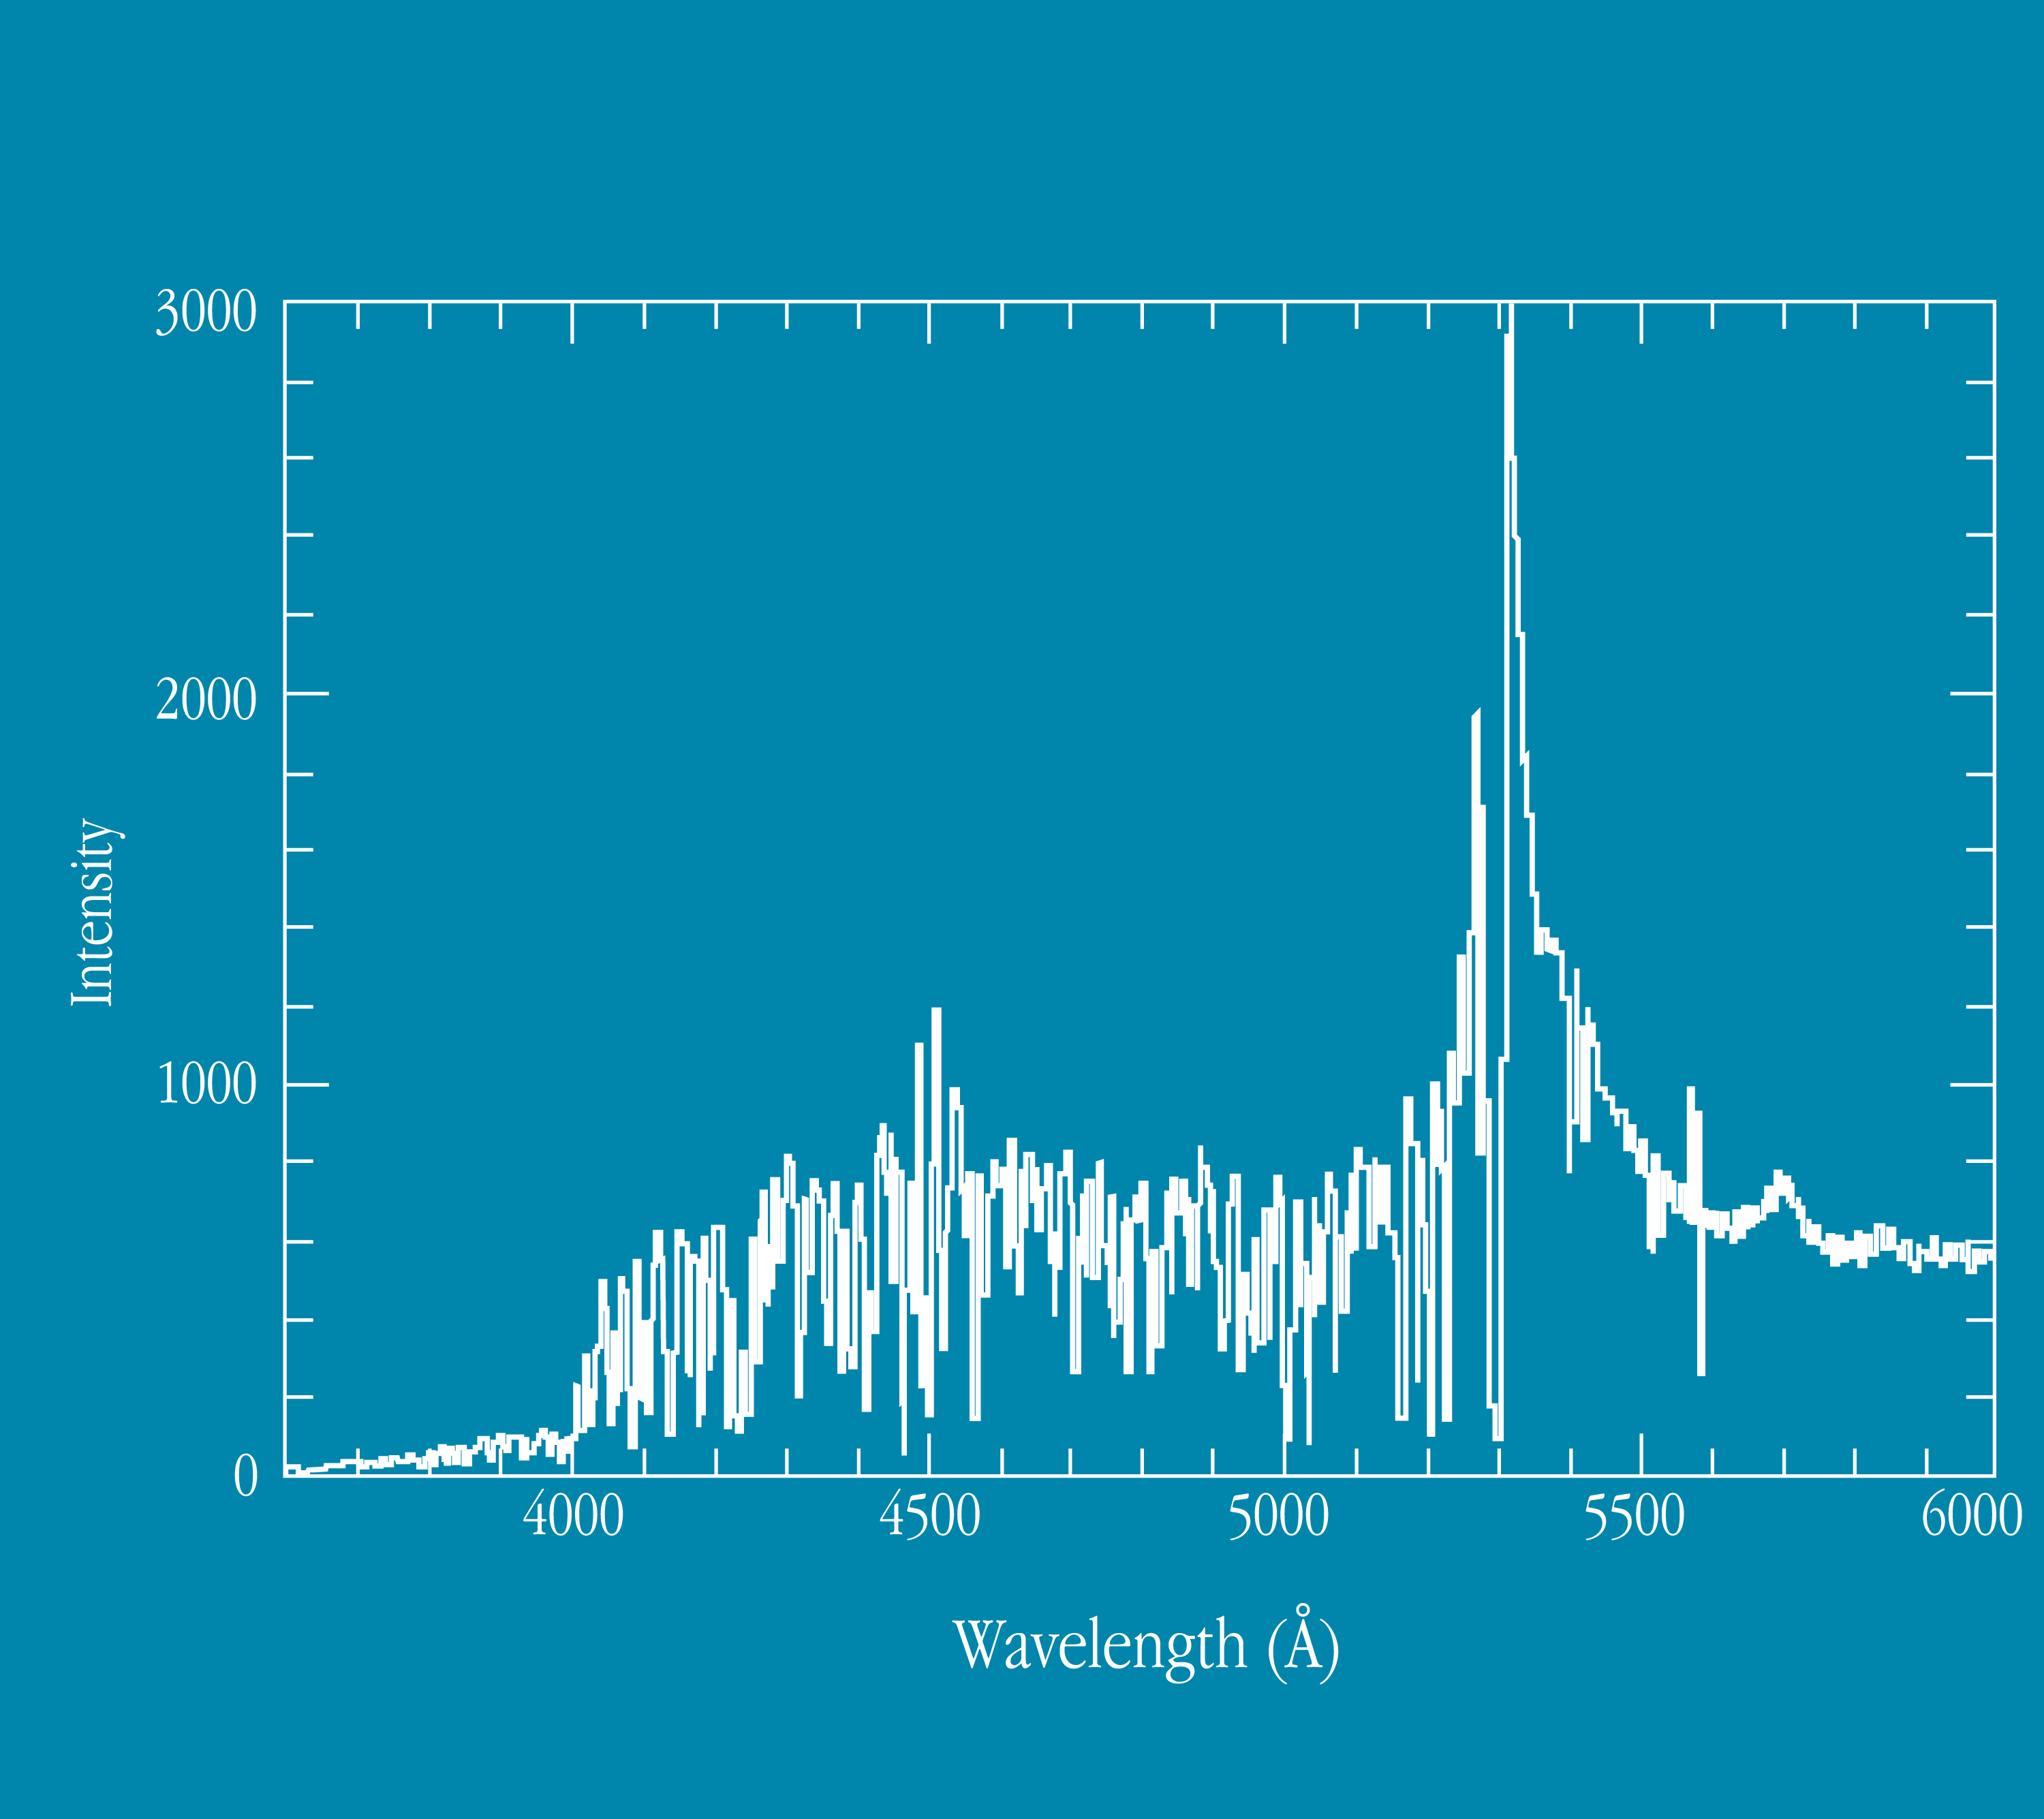

Spectrum of quasar Q0103-260

This image shows the spectrum of quasar Q0103-260. During the commissioning of FORS1, "deep fields" were observed in order to estimate the limiting magnitudes of the new instrument. Fields were selected which do not contain bright stars that might reduce the image quality due to scattered light. From the deep field image, quasar Q0103-260 was also investigated spectroscopically.

Credit: ESO